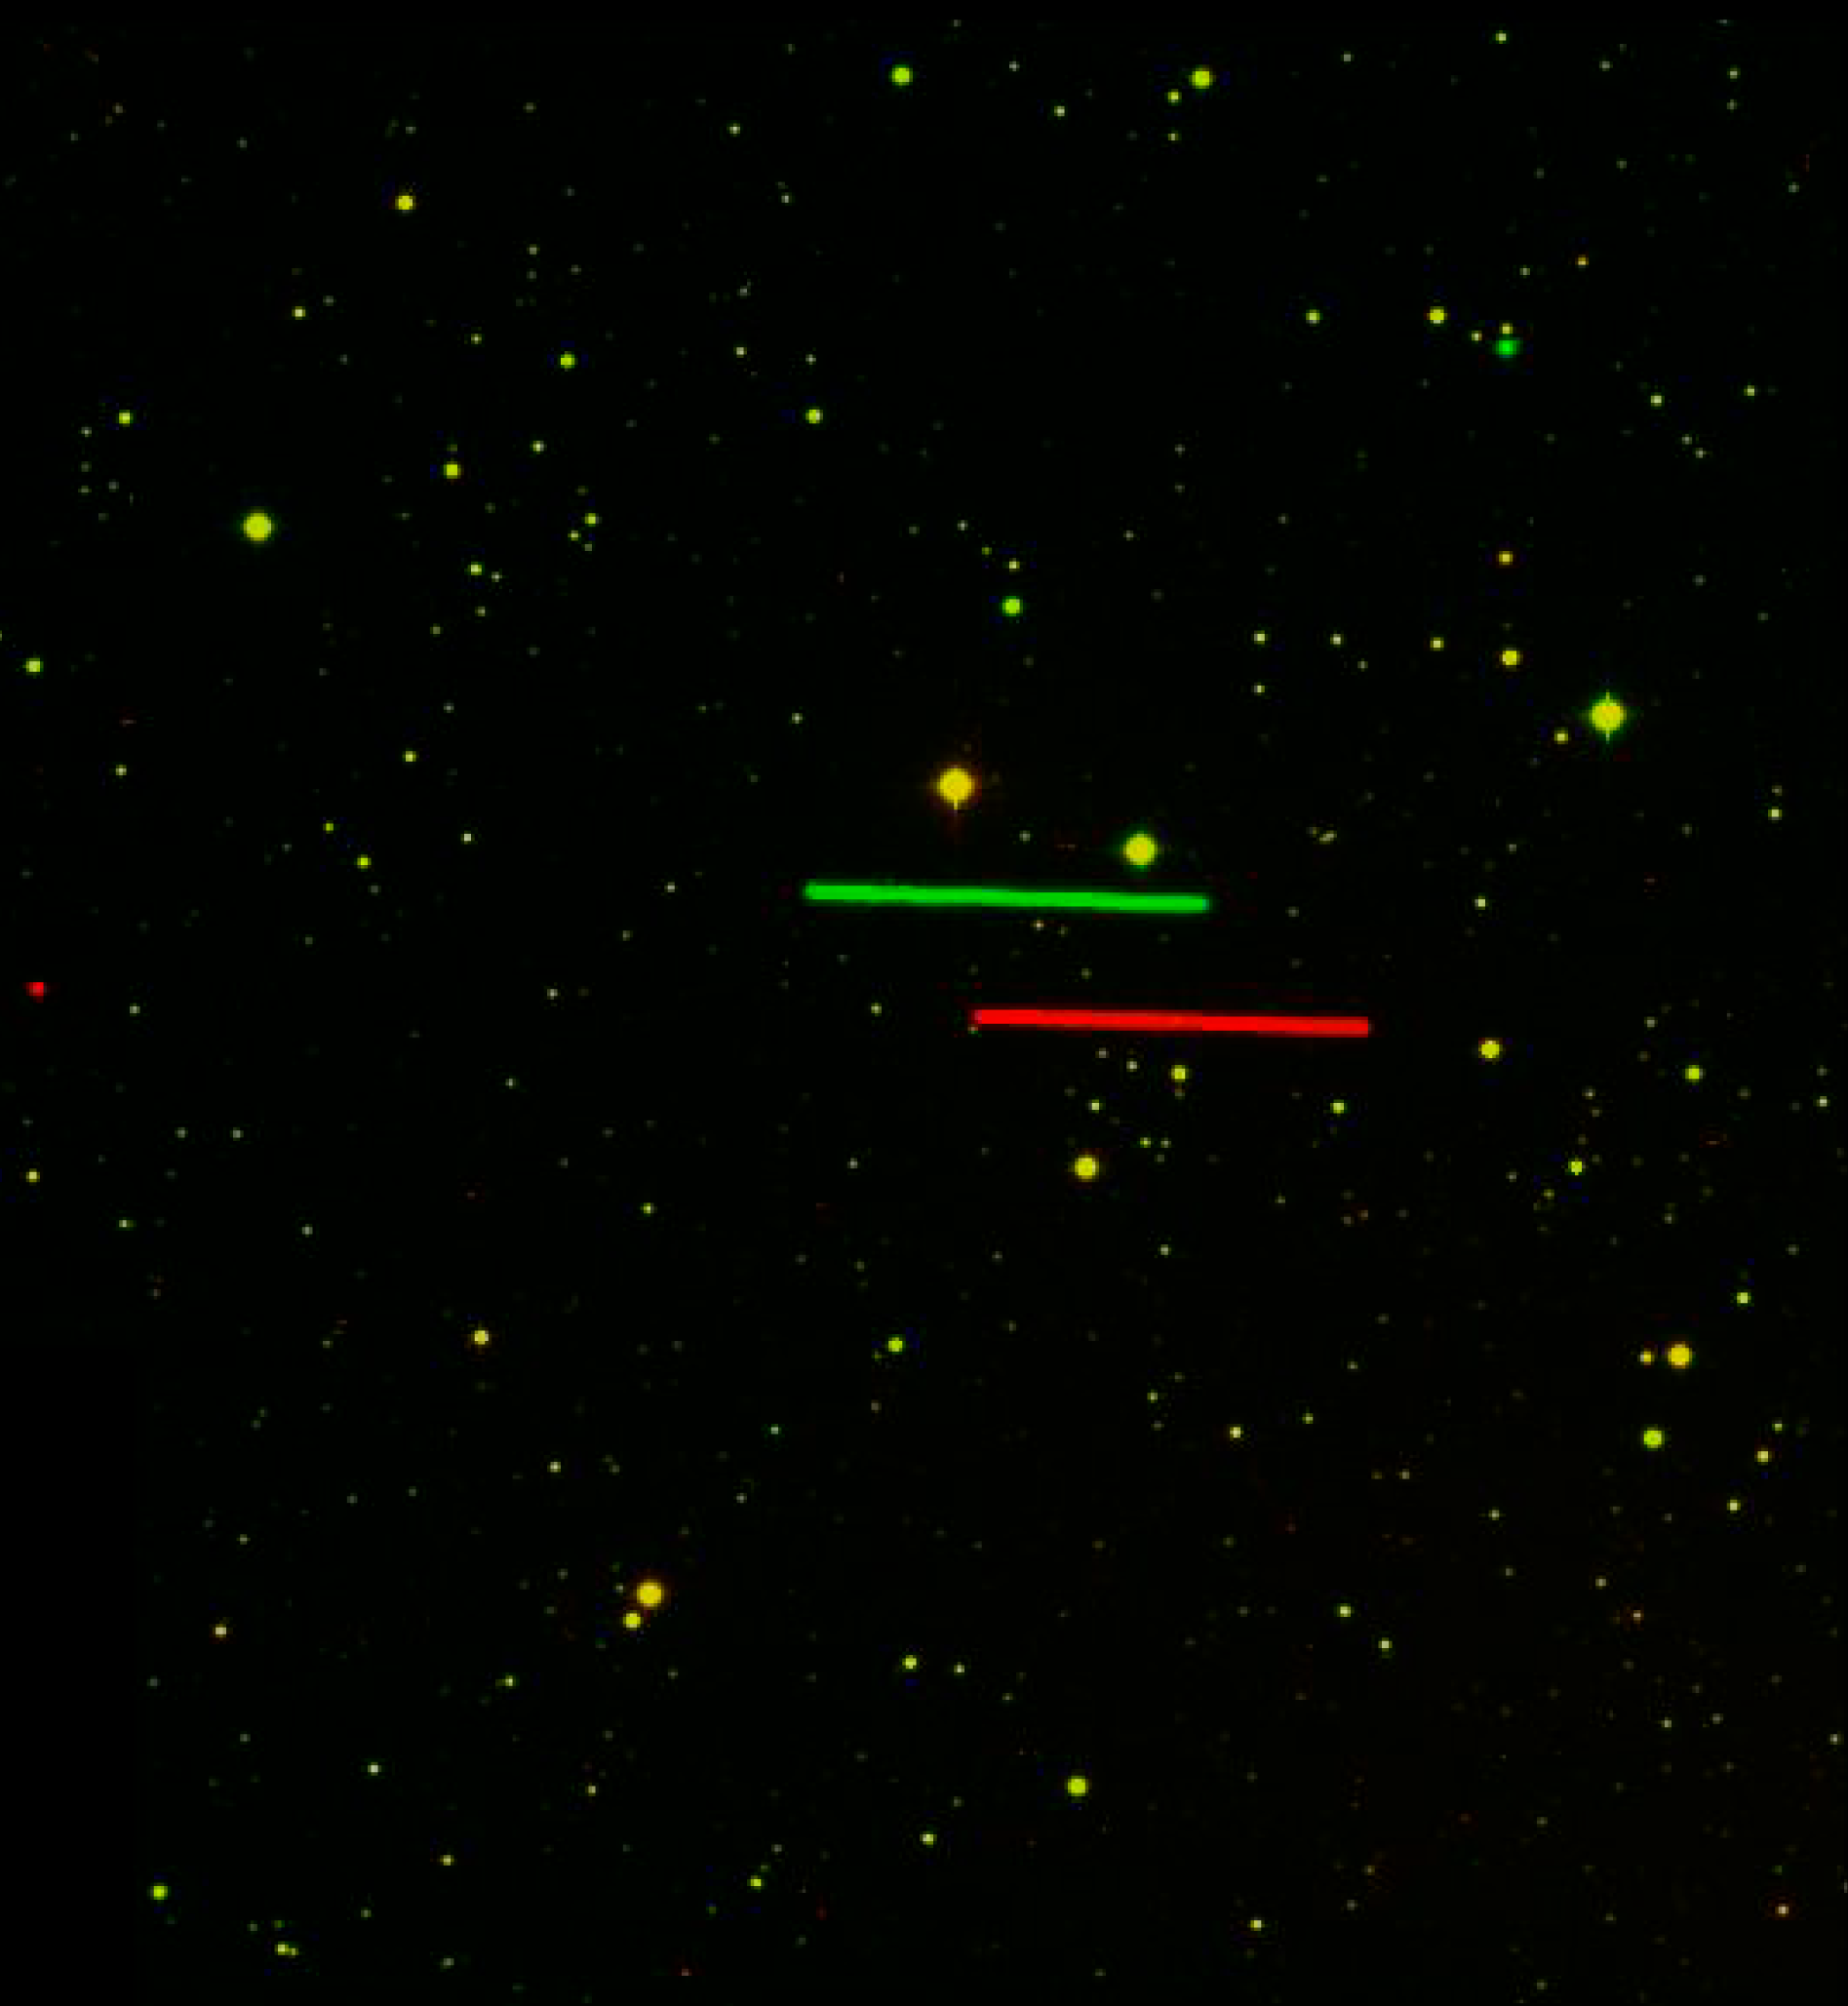

Asteroid (4179) Toutatis passes the Earth

Composite, false-colour image showing asteroid (4179) Toutatis moving in front of background stars, as seen from Paranal (red trail) and La Silla (green trail). The two photos used for this combination were obtained nearly simultaneously in the morning of September 29, at 02:30 hrs UT, when the asteroid was passing through the constellation of Triangulum Australe ("The Southern Triangle"). The offset between the two trails corresponds to the difference of the lines-of-sight from the two telescopes towards the object. Two 1-min images were taken almost simultaneously with the FORS-1 instrument on Kueyen, the second 8.2m VLT Unit Telescope on Paranal, and on the WFI camera installed on the ESO/MPI 2.2m telescope at La Silla. The WFI image was obtained though a R broad-band filter; on the VLT, a narrow band [O III] interference filter was used to attenuate the light of the bright asteroid. The images were then scaled and processed in order to compensate for the different characteristics of the two instruments (scale, orientation, distortion, sensitivity). The VLT image is displayed in red, the WFI image in green. As the stars are common to both images, they appear yellowish.

Credit: ESO